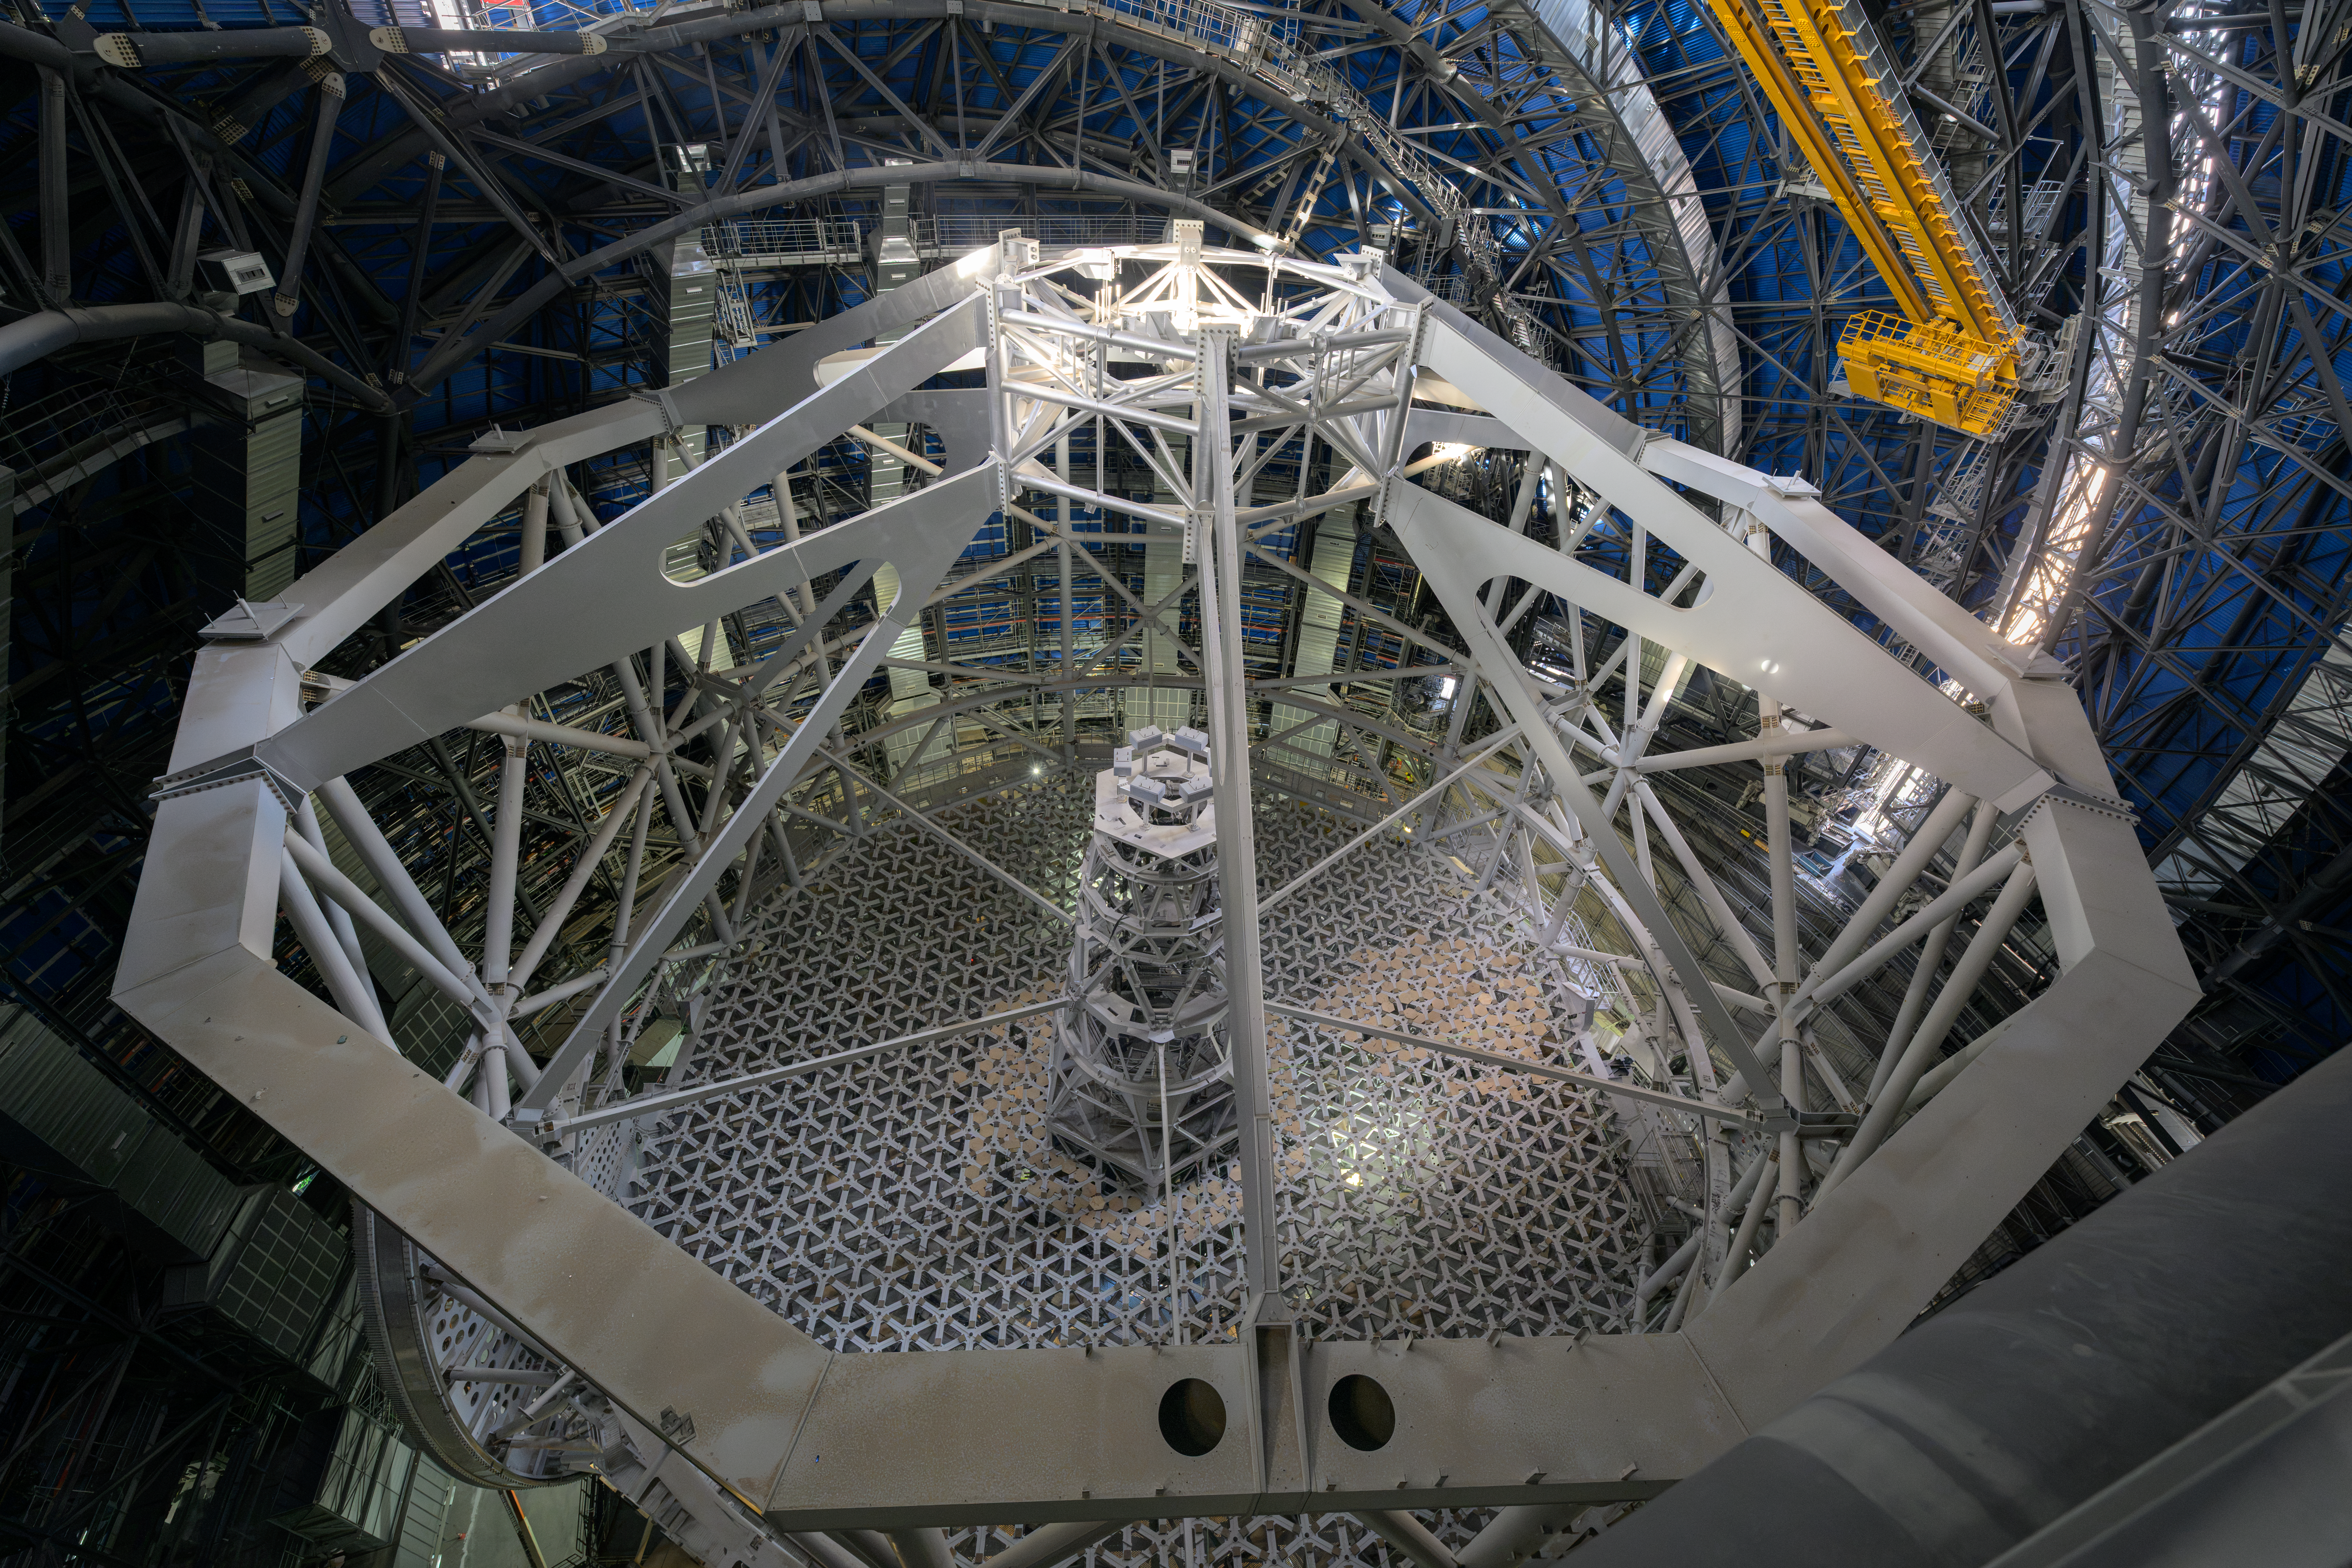

The ELT’s main structure

At the heart of ESO’s Extremely Large Telescope (ELT) lies its main structure, an enormous frame intended to hold the ELT’s five mirrors and instruments. In this photo from June 2026, we see the structure from the top: the large horizontal cell at the bottom will hold the main mirror (M1), while the M3, M4 and M5 mirrors will be inside the vertical tower in the middle. M2, the secondary mirror, will be hanging upside down from the spider structure towards the top of the image. Engineers — from Italian consortium ACe (Cimolai, Astaldi) — had to resolve challenging requirements to design the structure, ensuring it was both stiff enough to be stable and light enough to not buckle under its own weight. Recently, this giant structure was successfully rotated about its vertical axis, a key test to ensure the ELT can point at all areas of the southern sky.

Credit: ESO/A. Russell